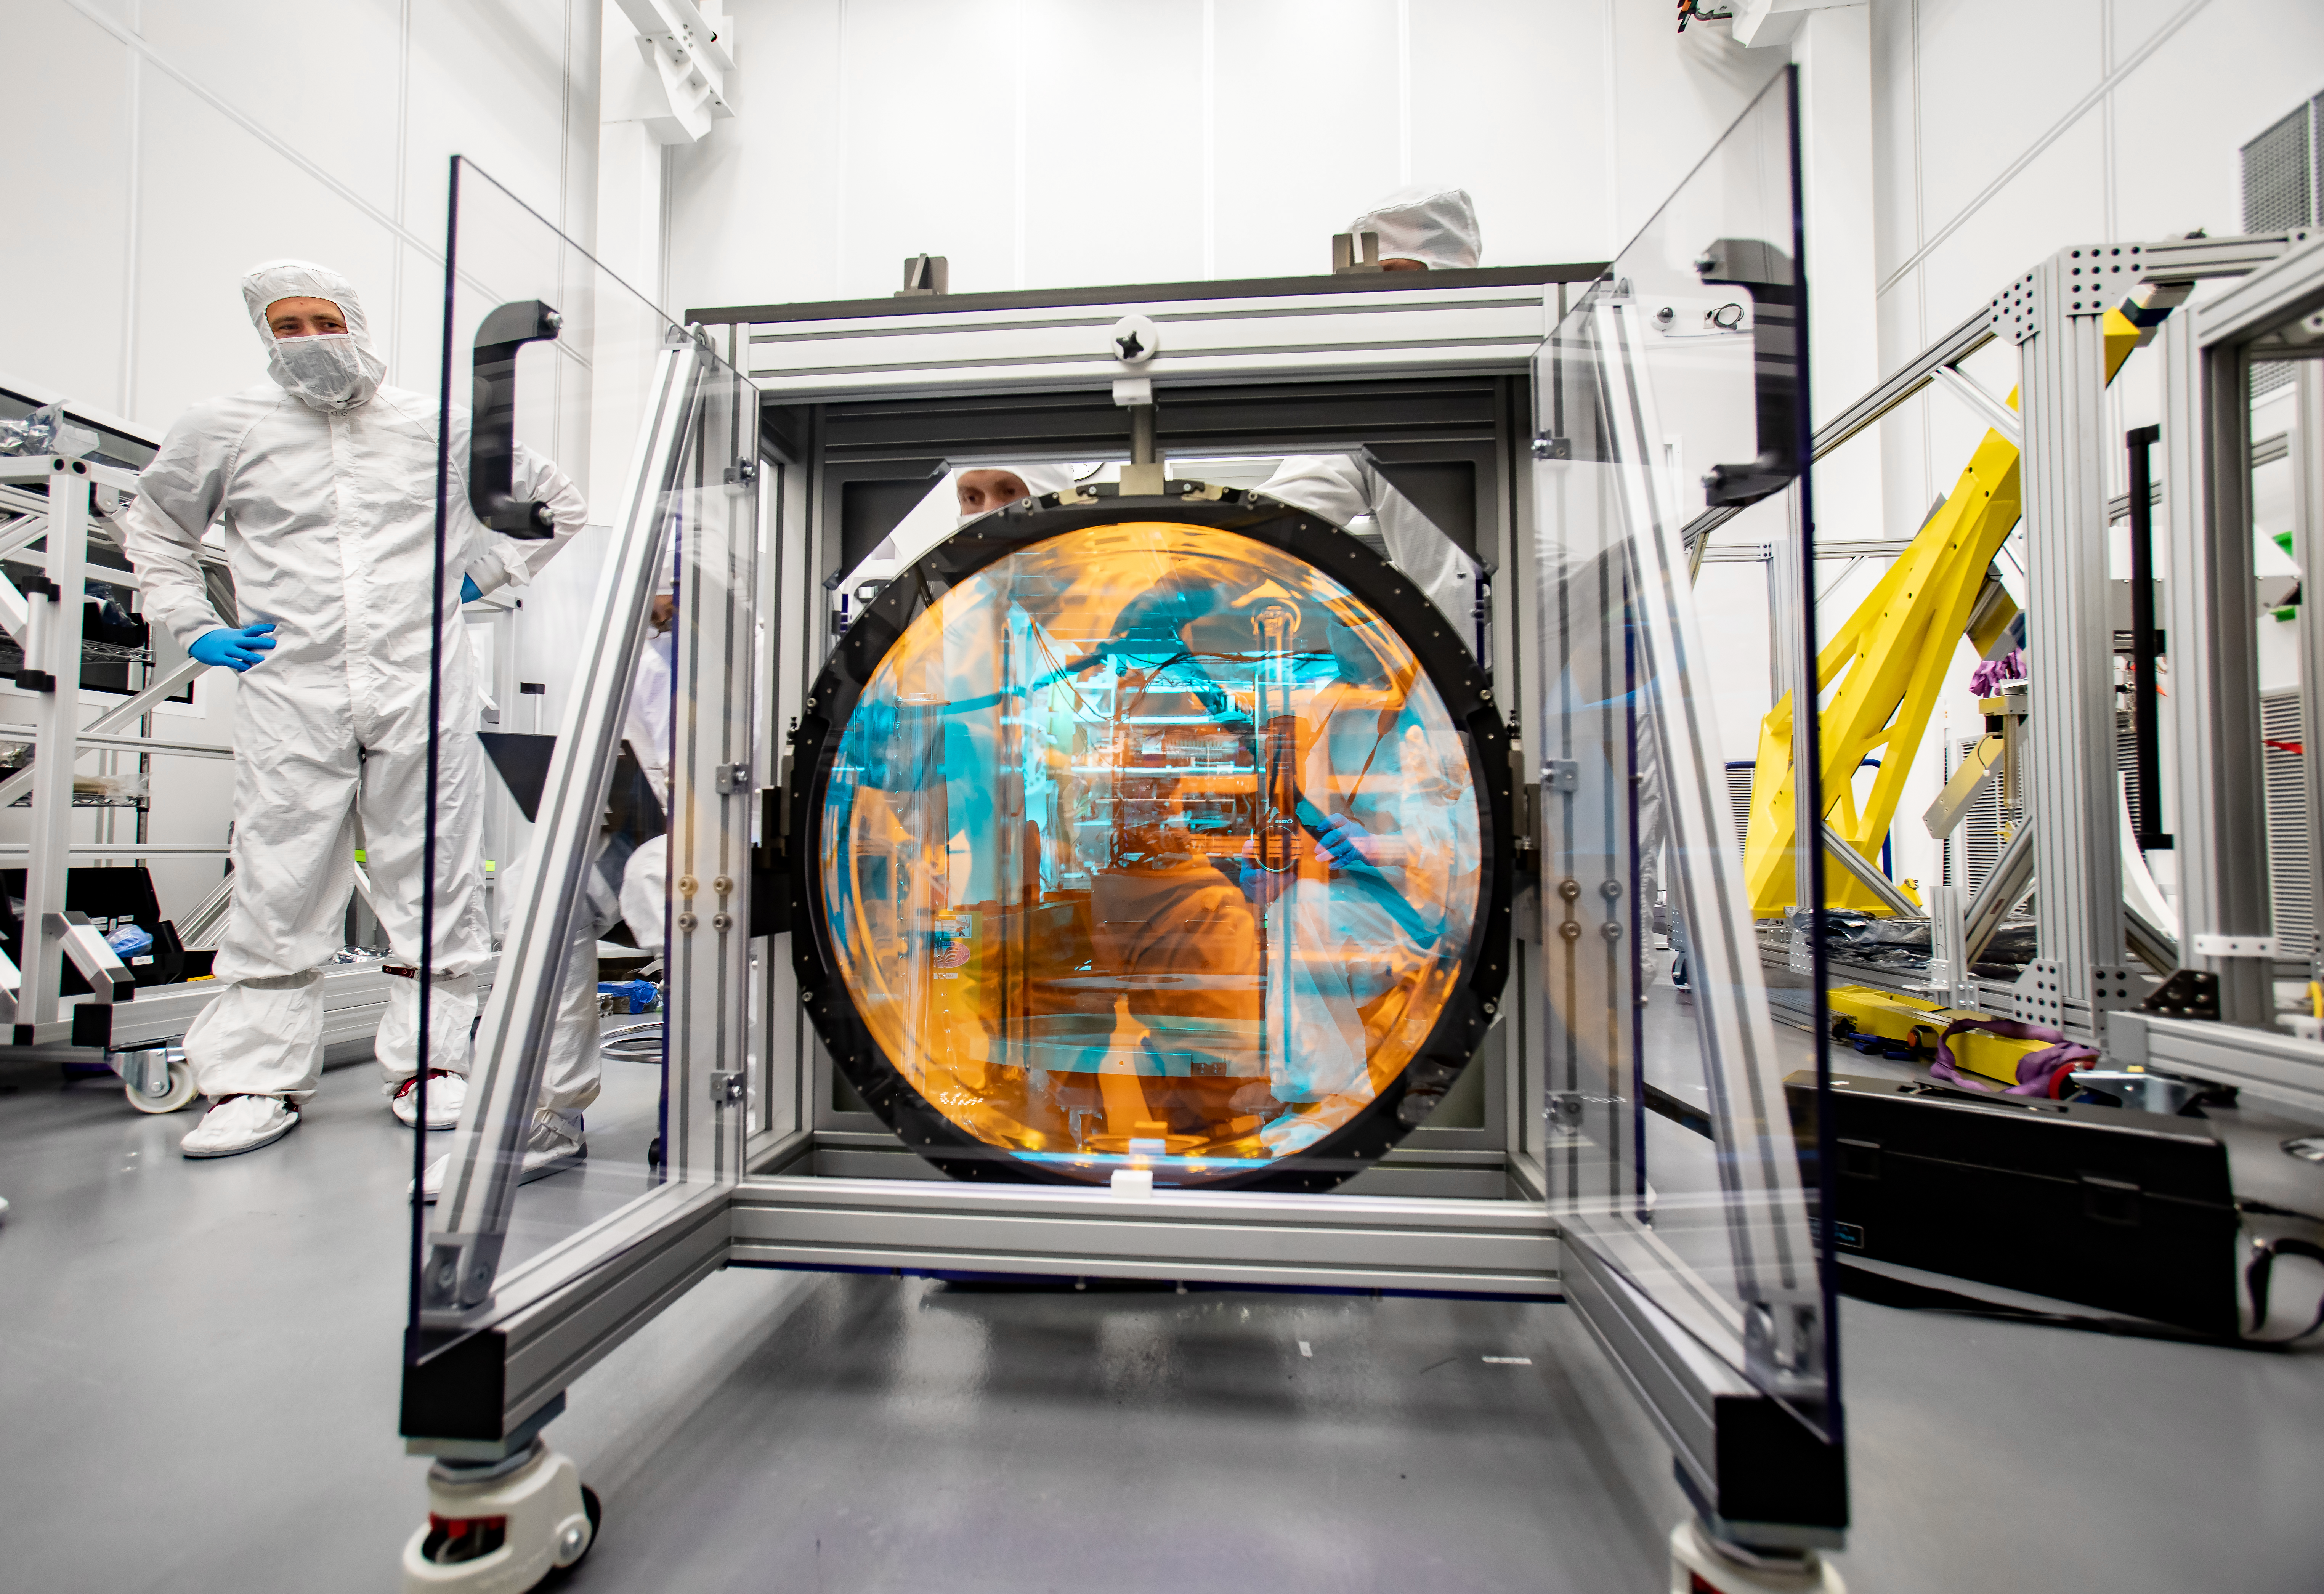

LSST R-Band Optical Filter

SLAC's LSST team carefully unpack, examine, test and store the r-band filter, the first of six optic filters that will be part of the completed LSST Camera.

Credit: Jacqueline Ramseyer Orrell/SLAC National Accelerator Laboratory